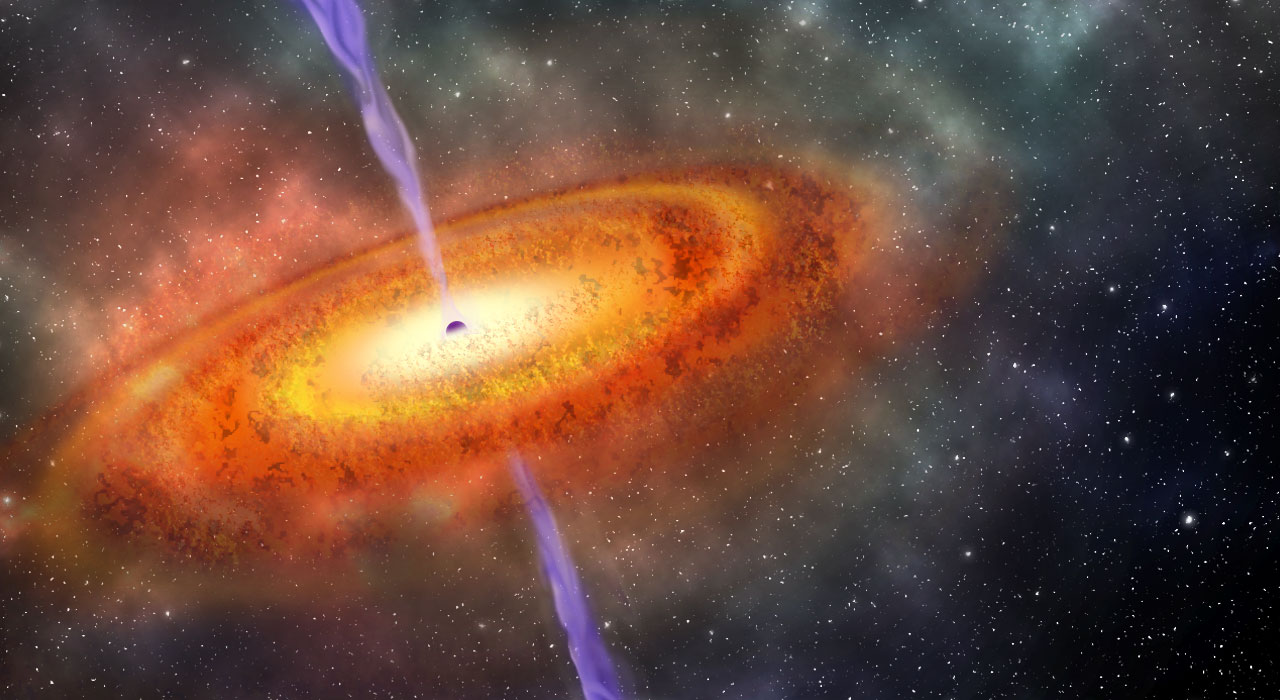

Gargantua in the Mist: A Precocious Black Hole Behemoth at the Edge of Cosmic Dawn

Artist’s concepts of the most distant supermassive black hole known.Rapidly growing in mass as it is fed by a swirling disk of hot gas and dust,

Credit: Robin Dienel, courtesy of the Carnegie Institution for Science